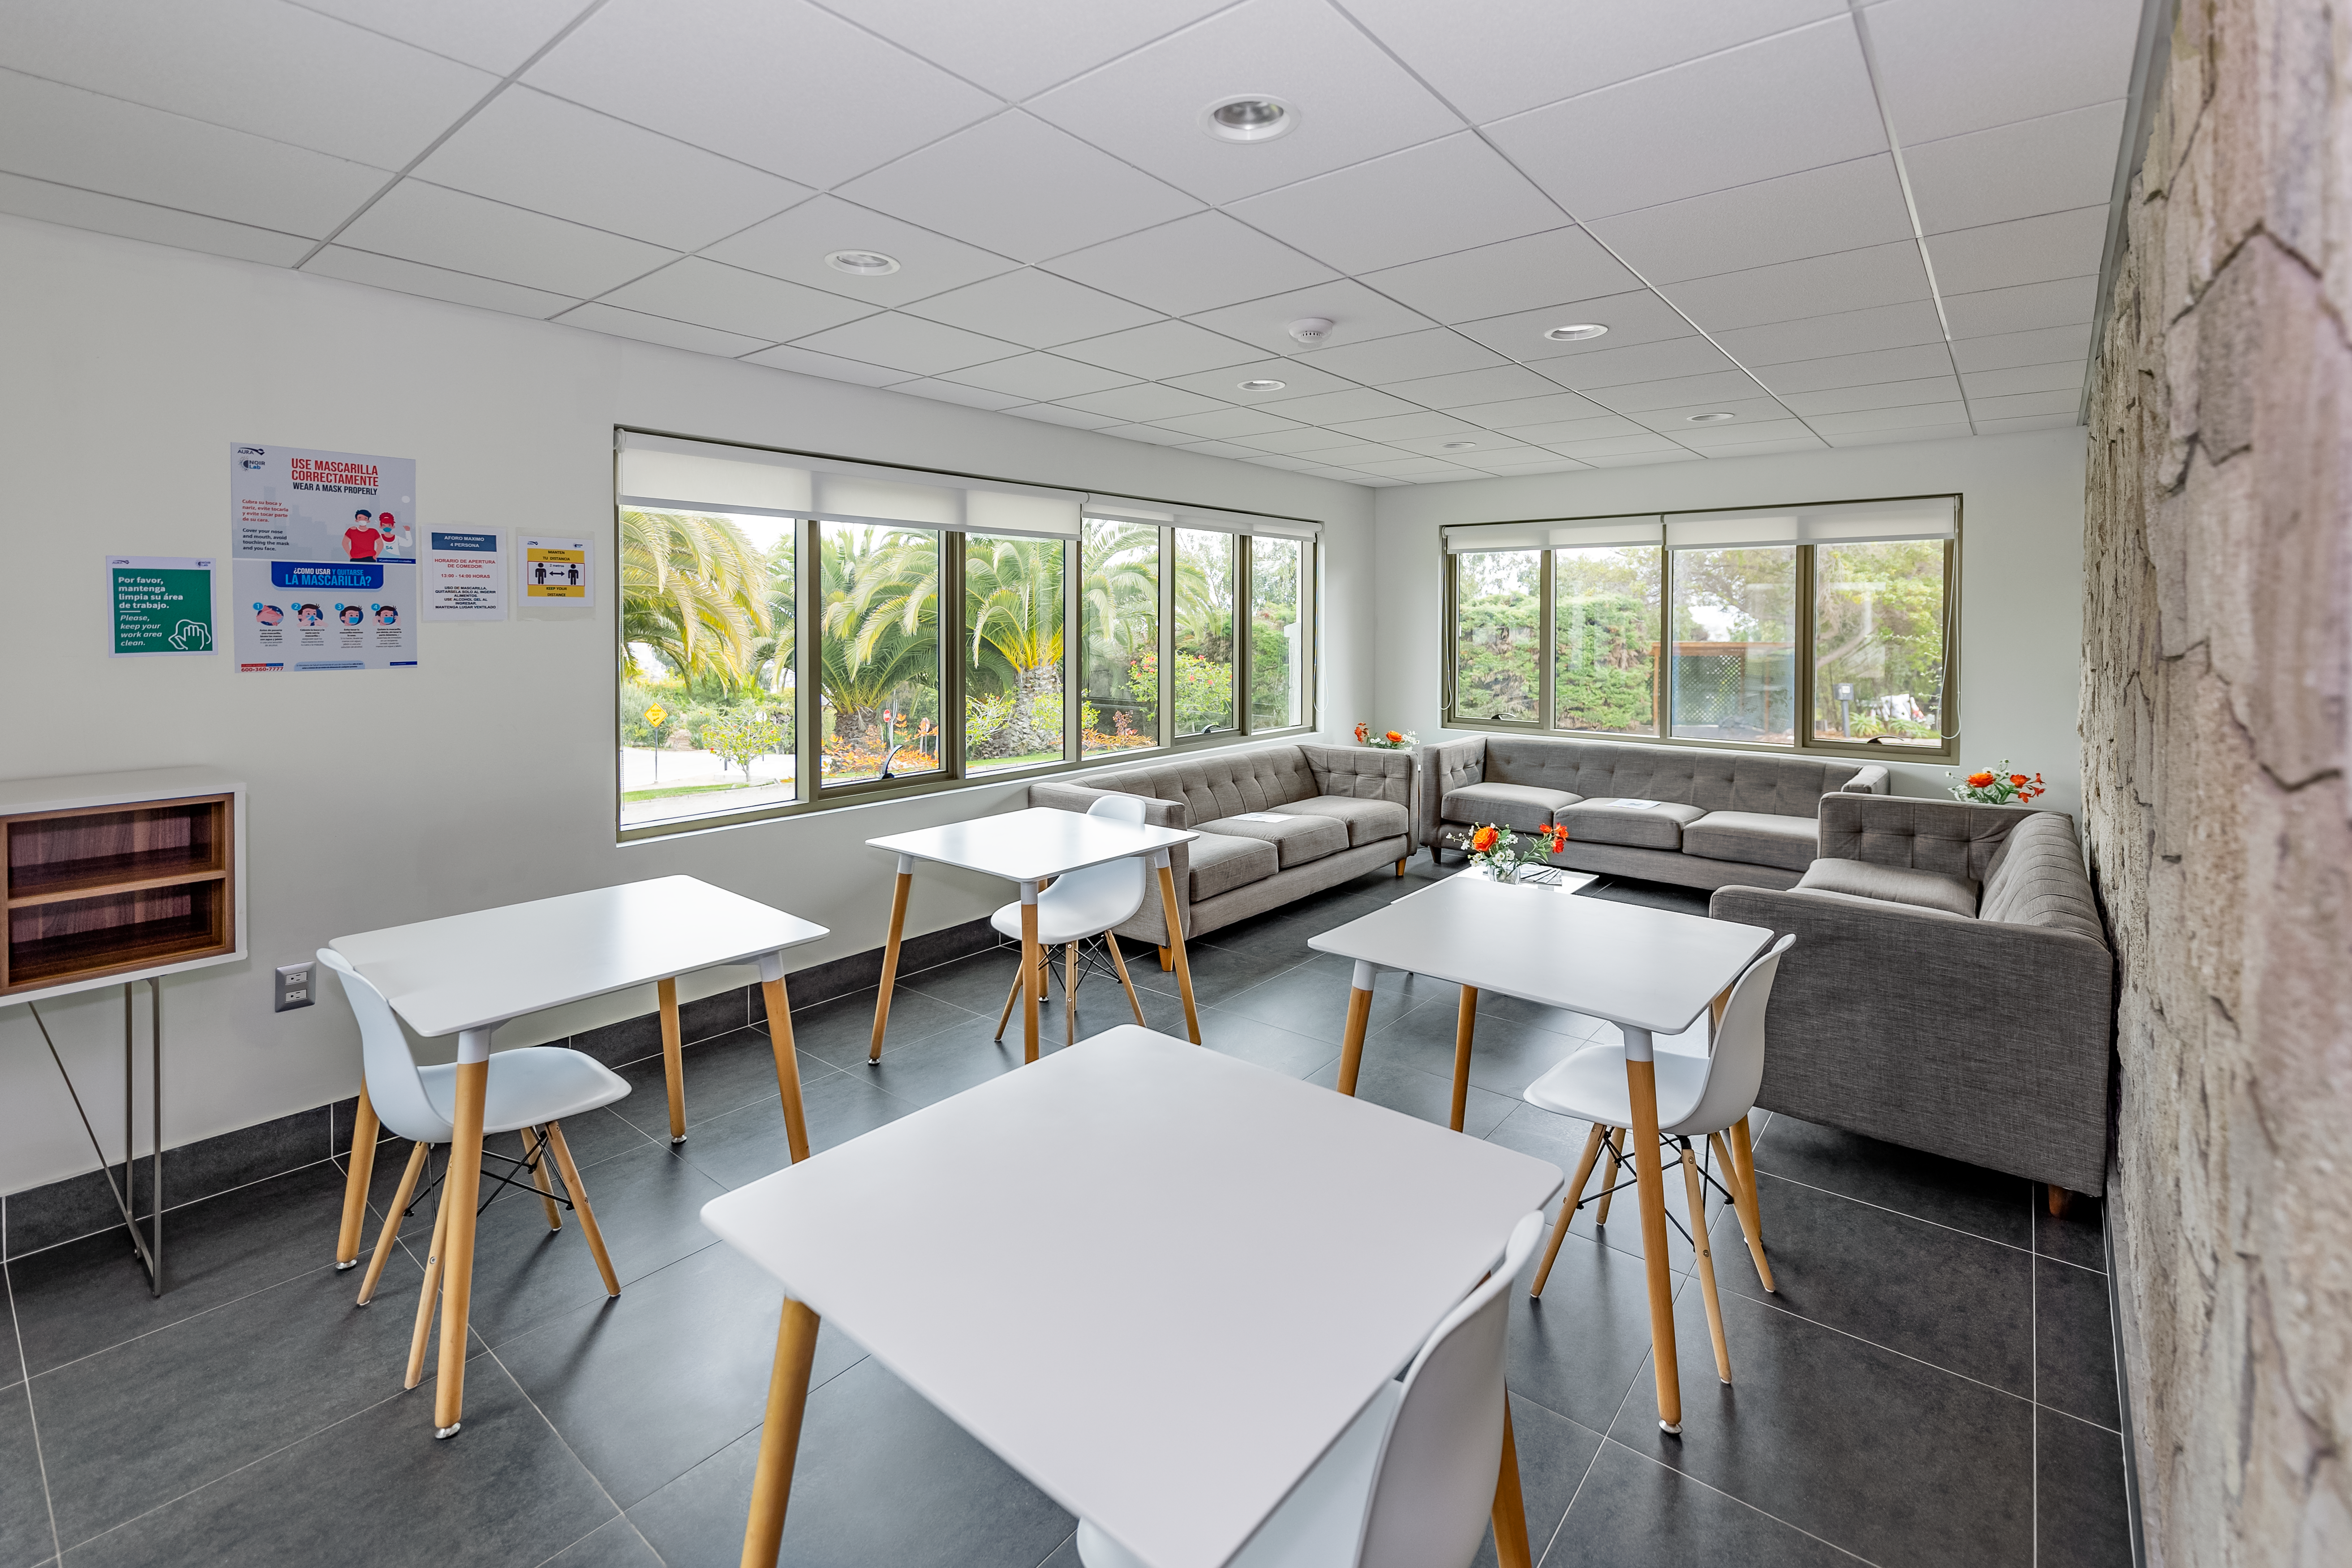

AURA Recinto Building C Lunch Area

The coffee and lunch space at the AURA Recinto Building C in La Serena, Chile.

Credit: NOIRLab/NSF/AURA/T. Slovinský